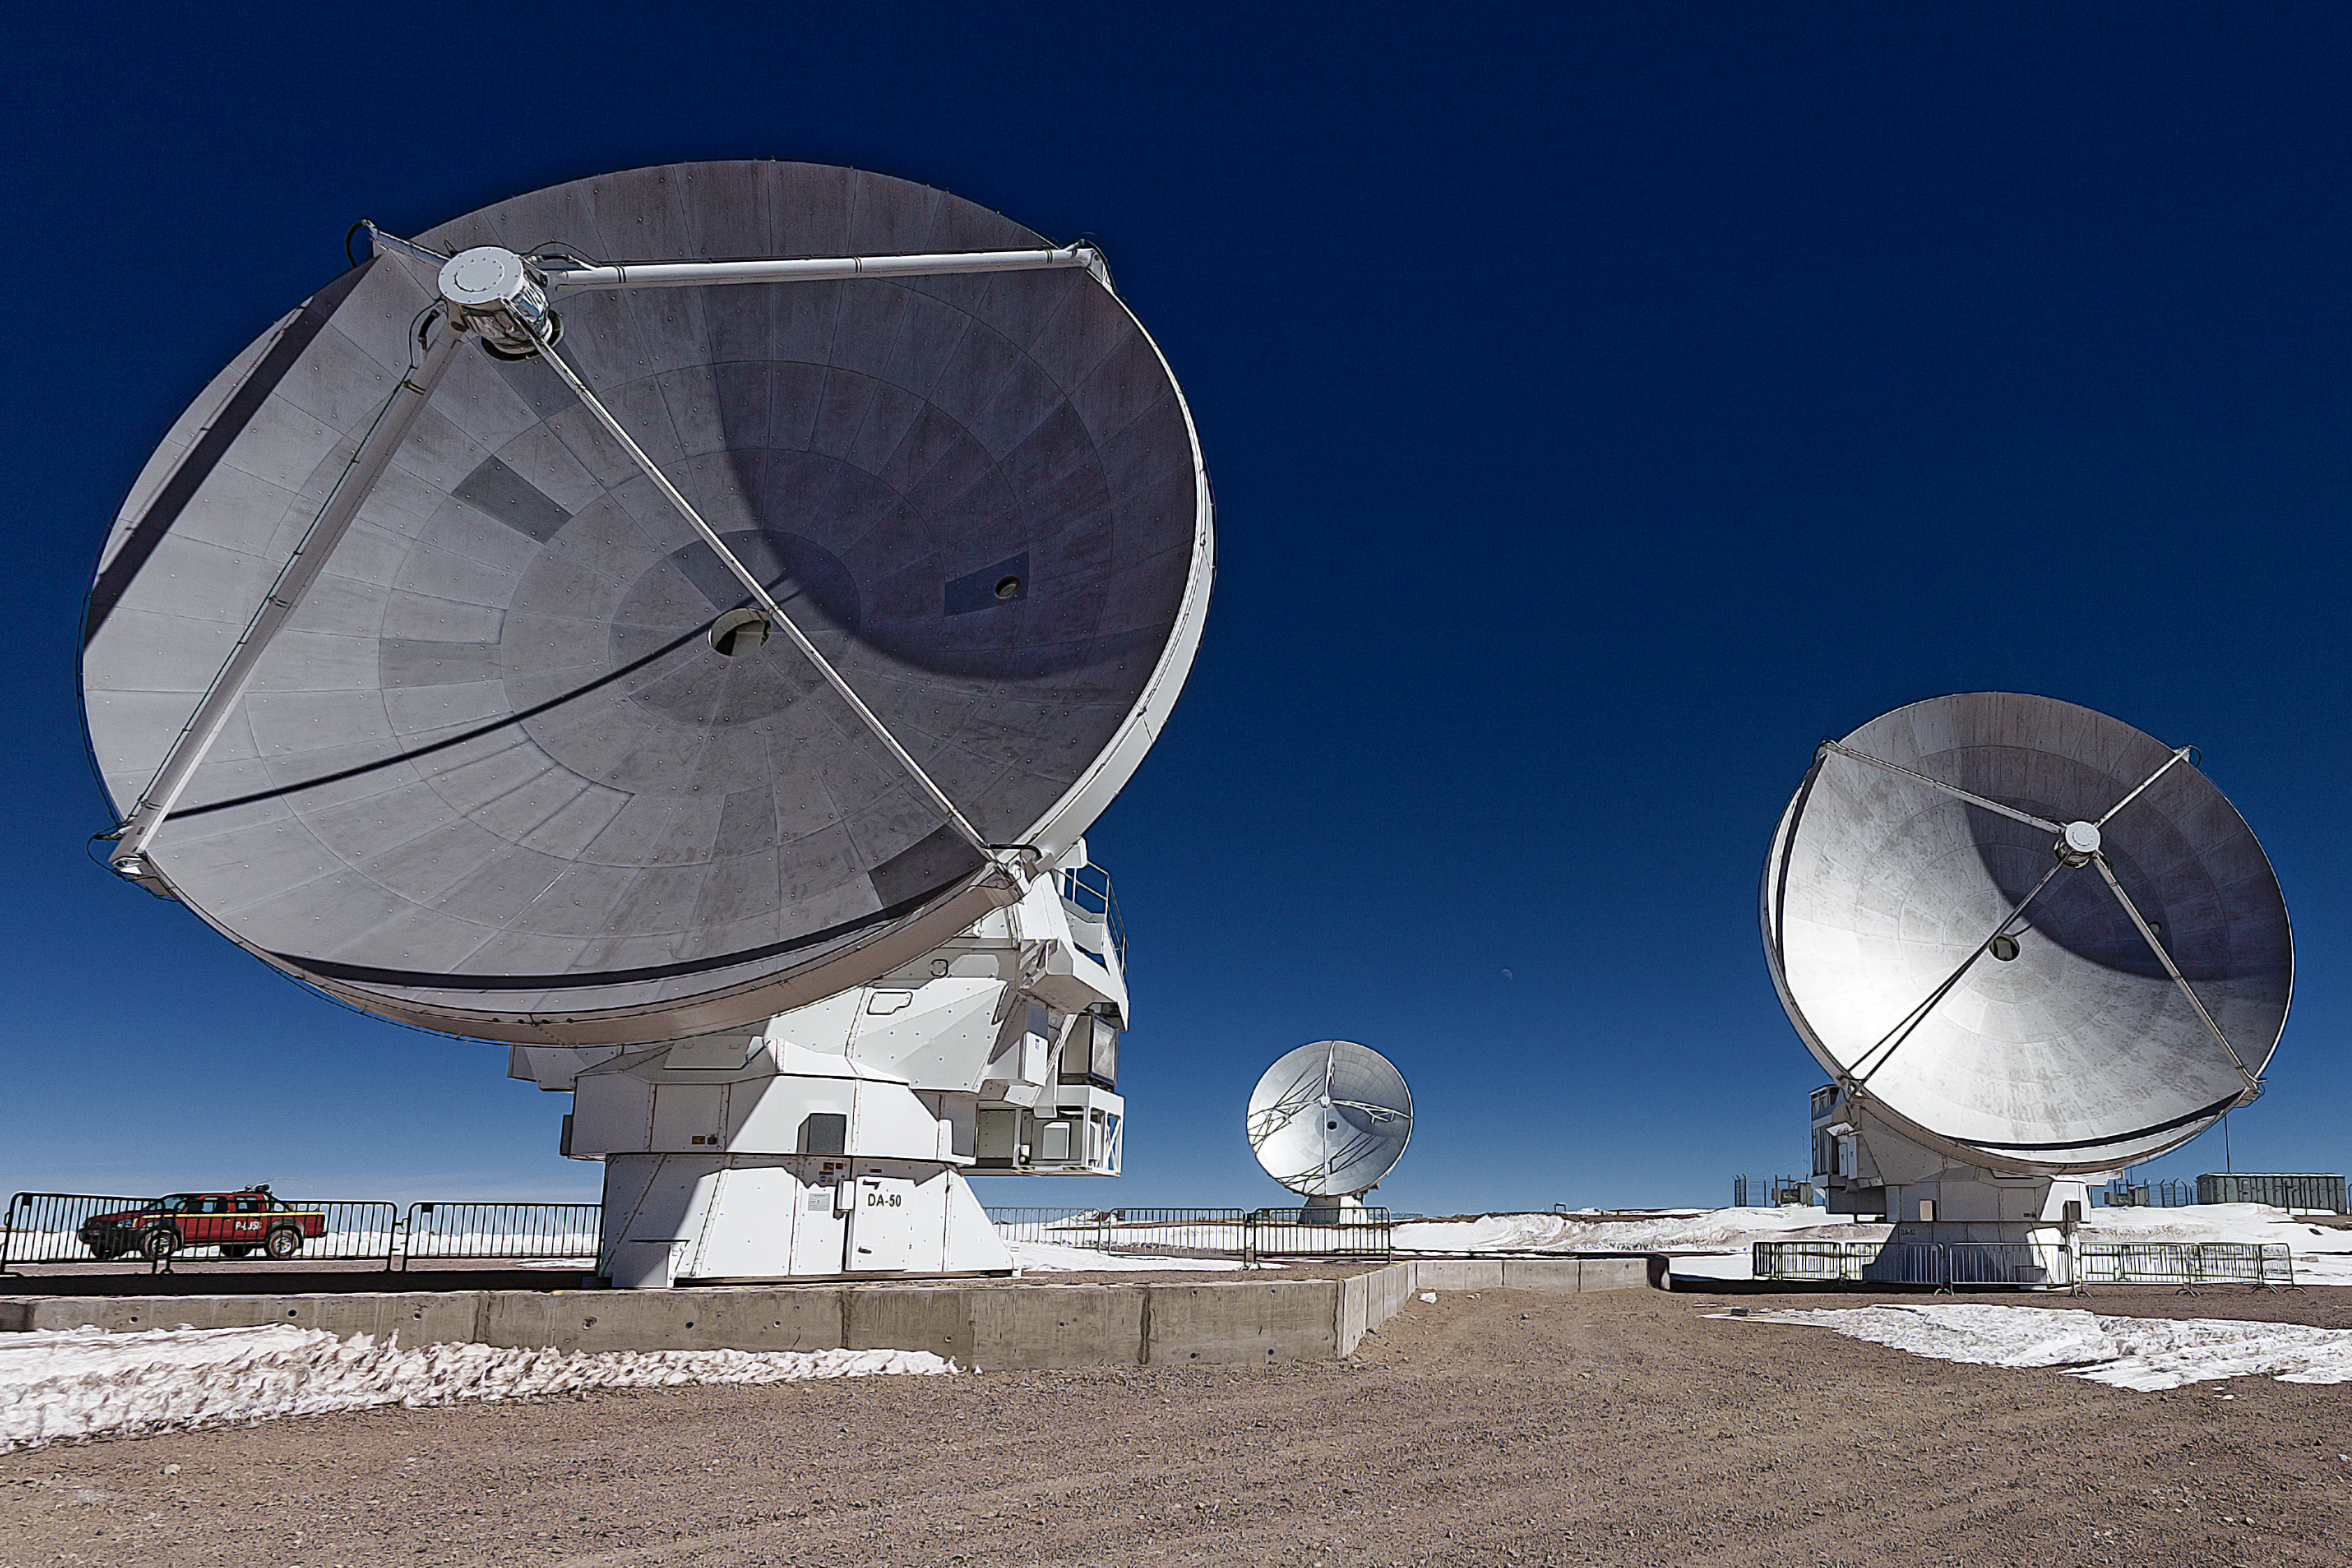

ALMA transforming our understanding of the cold Universe

This image shows antennas which make up part of the Atacama Large Millimetre/submillimetre Array (ALMA). ALMA will be composed initially of 66 such high precision antennas located on the Chajnantor plateau, 5000 metres altitude in northern Chile. It will enable transformational research into the physics of the cold Universe, probe the first stars and galaxies, and directly image the formation of planets.

Credit: ESO/A. Duro